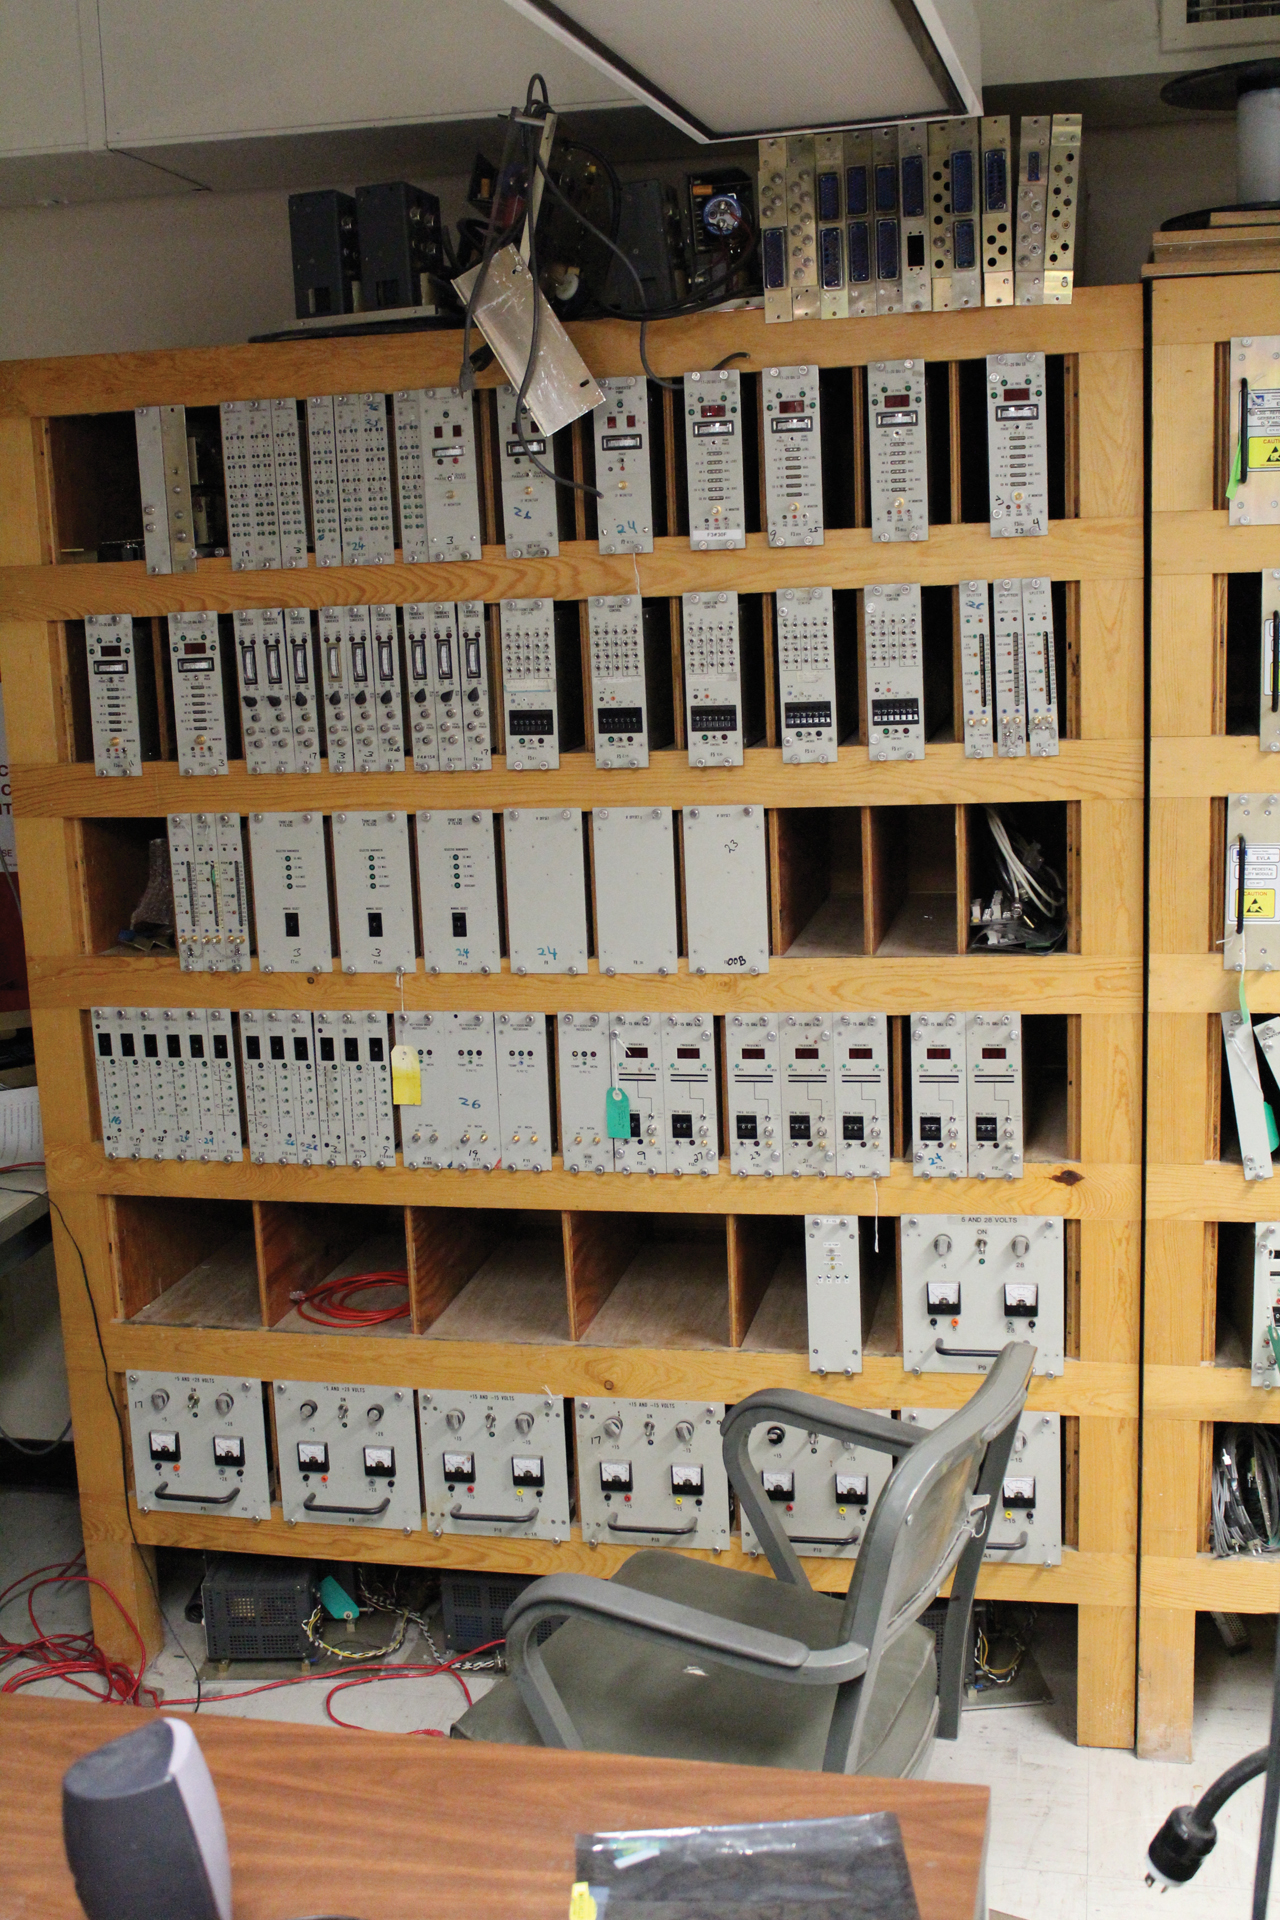

Shelf of Spares

These shelves hold the original spare modules for the antennas of the Very Large Array. The VLA's science observing program is critical, so if a component of the antenna electronics went bad, it could be swapped out for one of these right away with minimal down time.

Credit: B. Saxton, NRAO/AUI/NSF